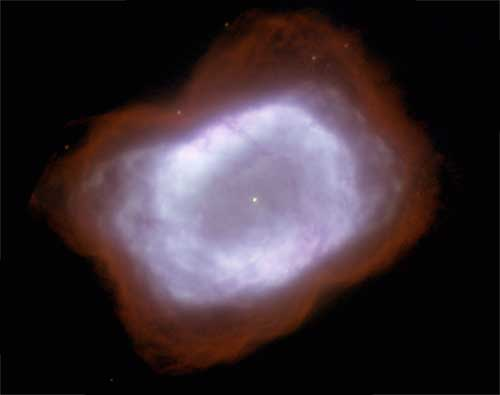

Gemini Researchers Receive Prestigious Canadian Award

NIRI/Altair + Laser-guide-star image of NGC 7027 from Gemini North. The image is a two-color composite, [Fe II] emission is coded in the white color, molecular hydrogen emission [H2 (S 1-0)] is shown in red. The central star of the system is apparent in the middle of the nebula. Details as small as ~0.125” are discernable in the image. Particularly interesting is the appearance of the dust lane that runs approximately top to bottom across the nebula. This is also visible in the HST data shown below.

Credit: International Gemini Observatory/NOIRLab/NSF/AURA